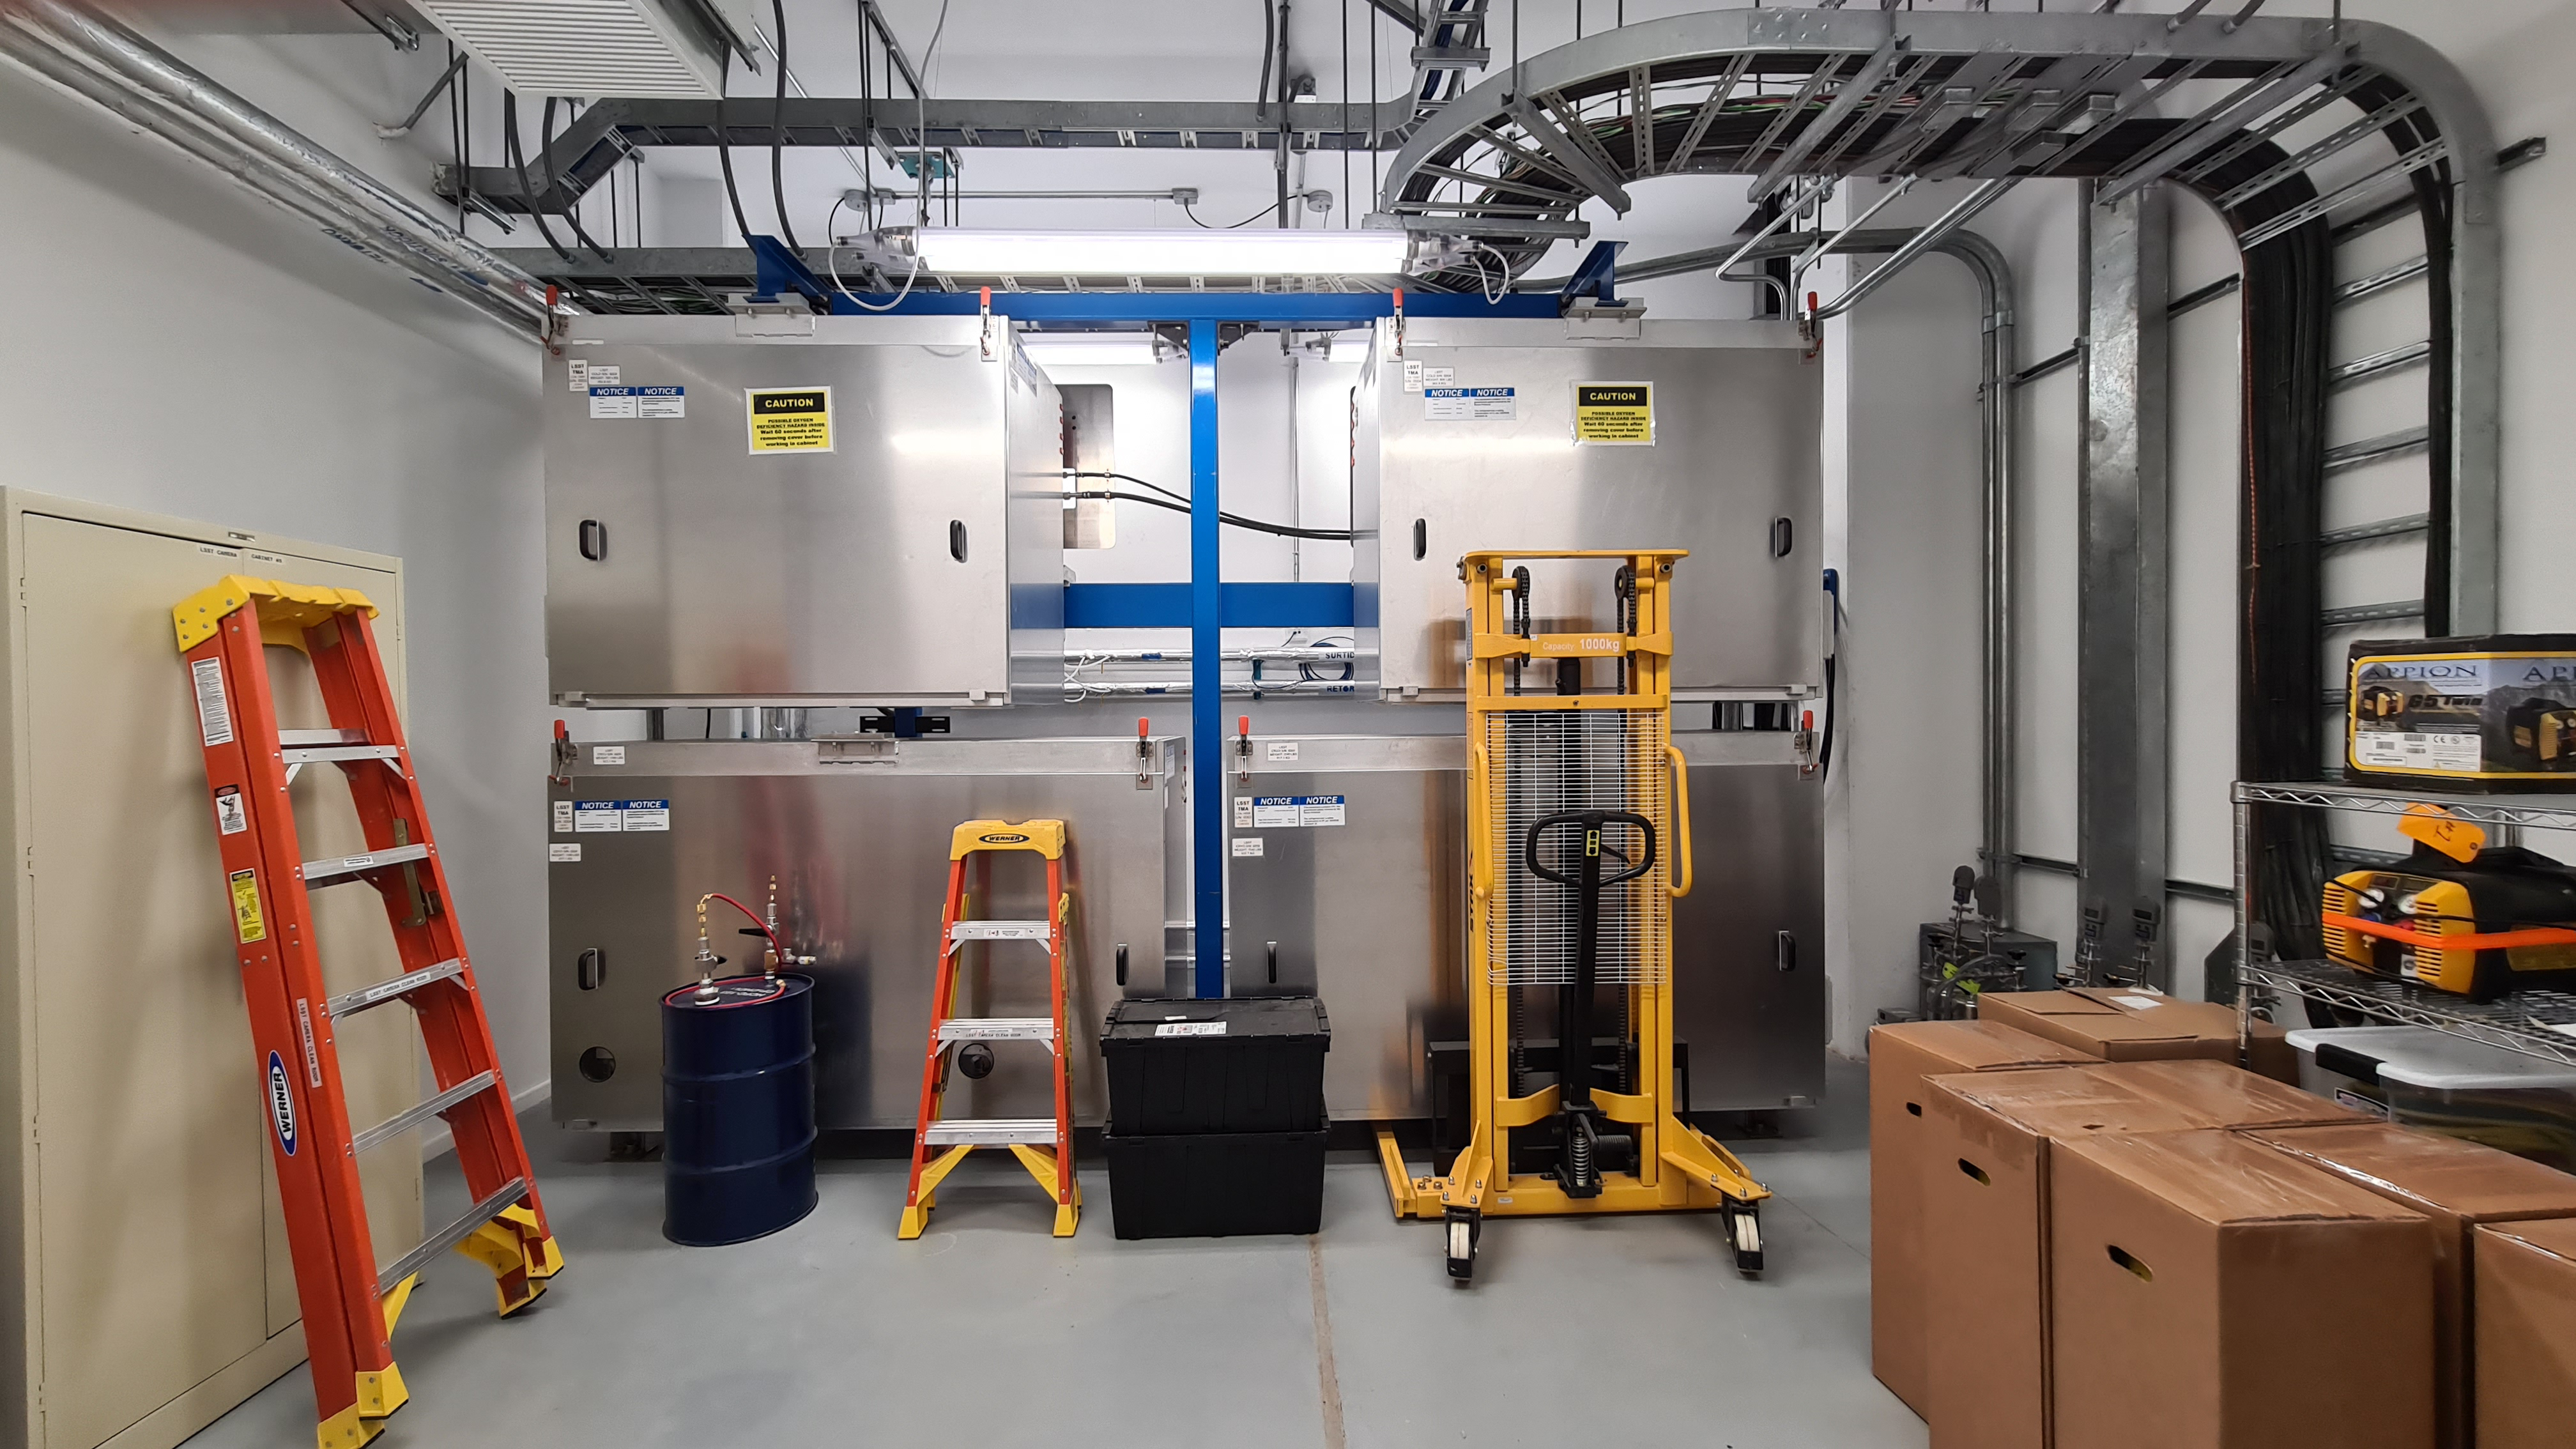

Summit Inspection May 26, 2020

A regular inspection of the Cerro Pachón construction site took place on May 26th. This visit included more work on the Dome and a detailed inspection of Telescope Mount Assembly (TMA) stored materials, as requested by TMA vendor Asturfeito.

Credit: Rubin Observatory/NSF/AURA